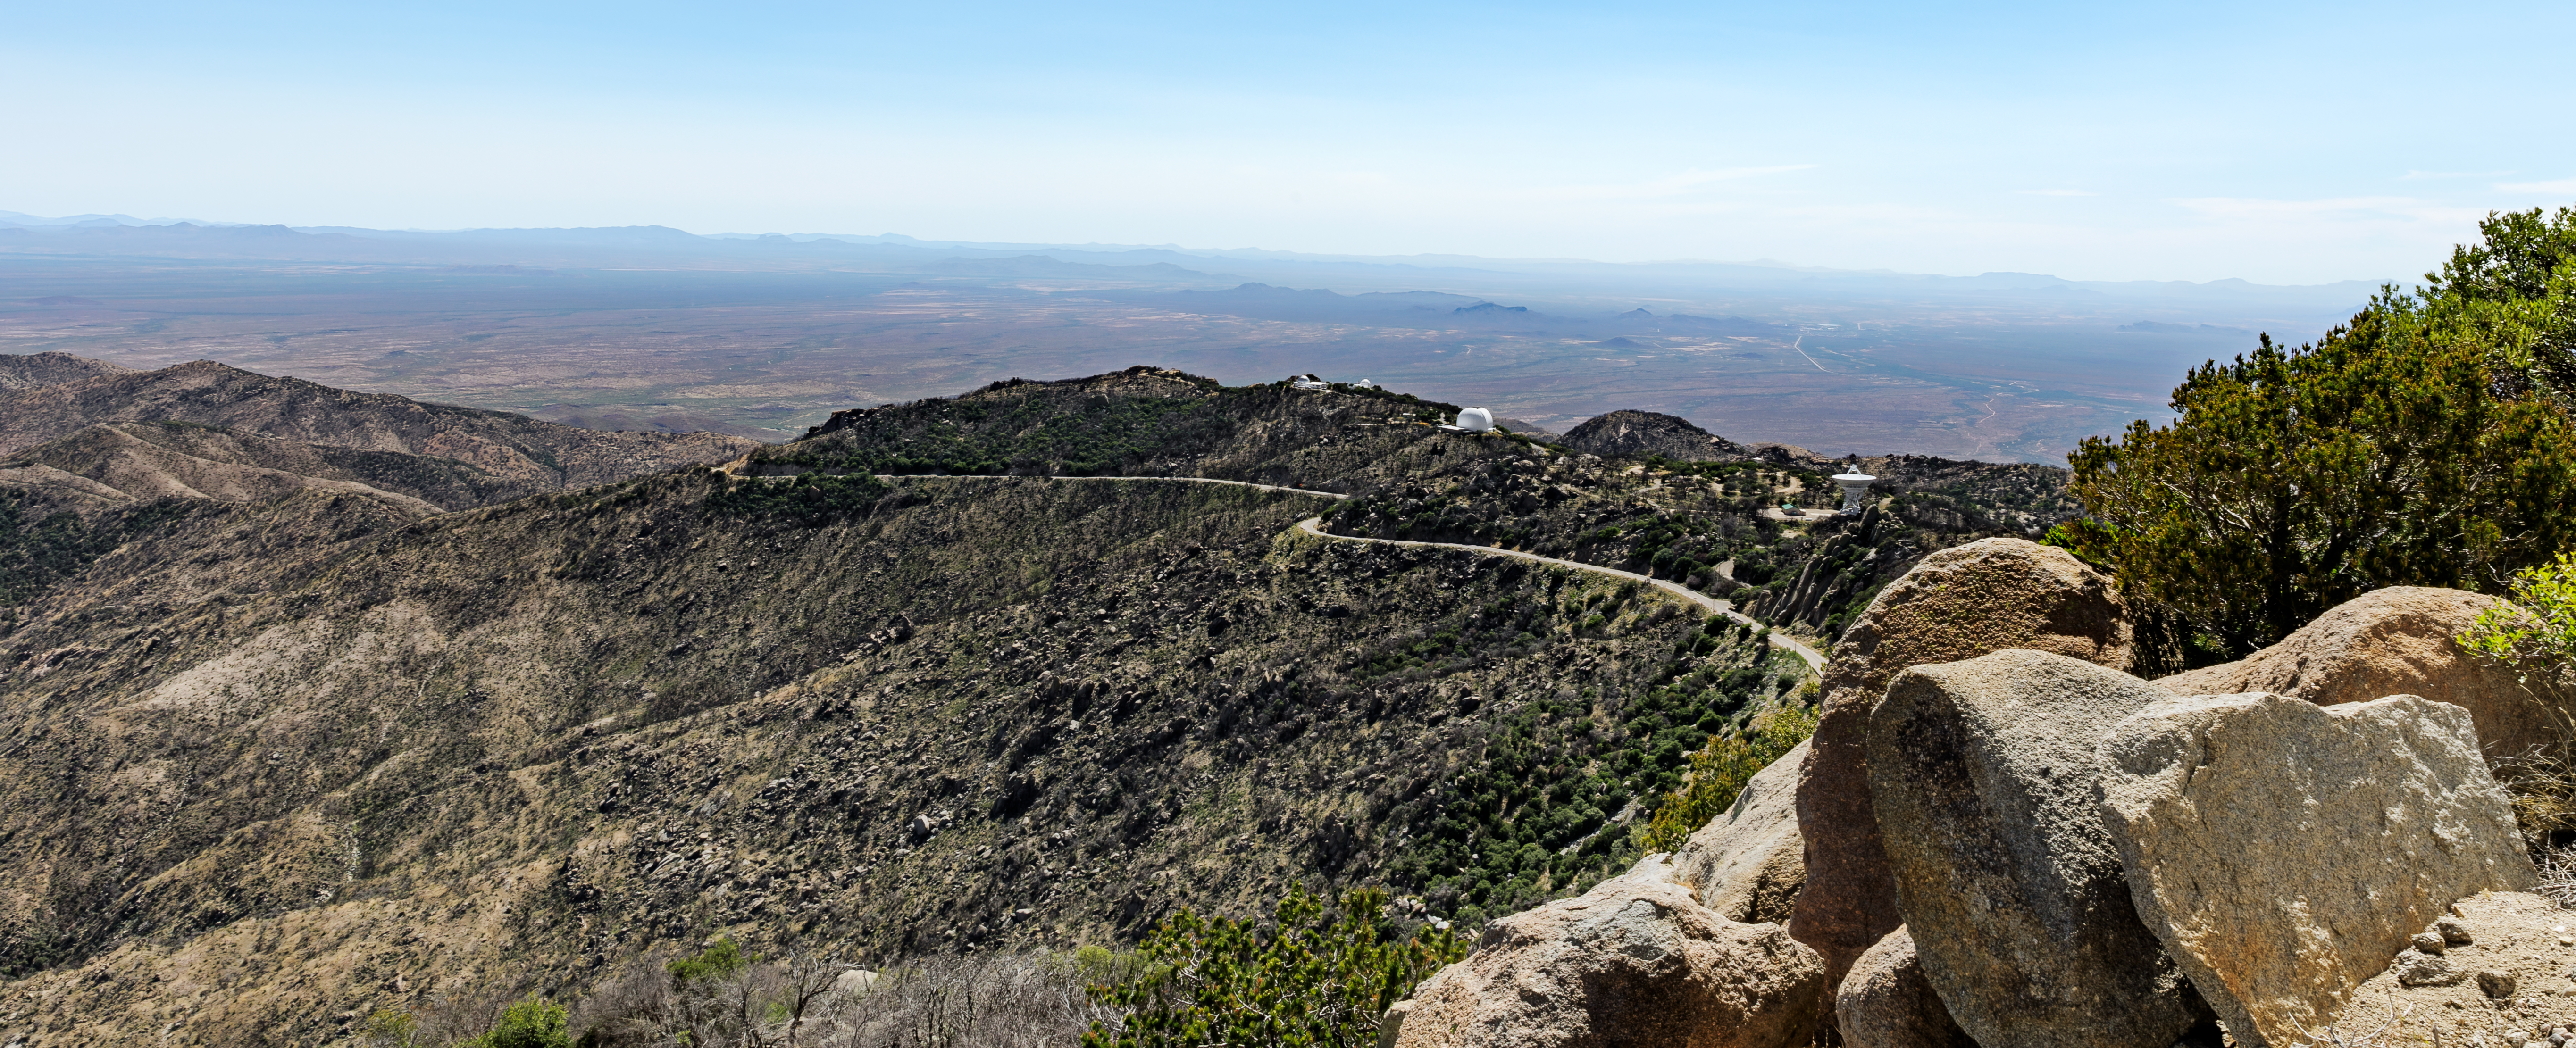

Kitt Peak Road

The road through Kitt Peak National Observatory in Arizona.

Credit: KPNO/NOIRLab/NSF/AURA/J. Pollard